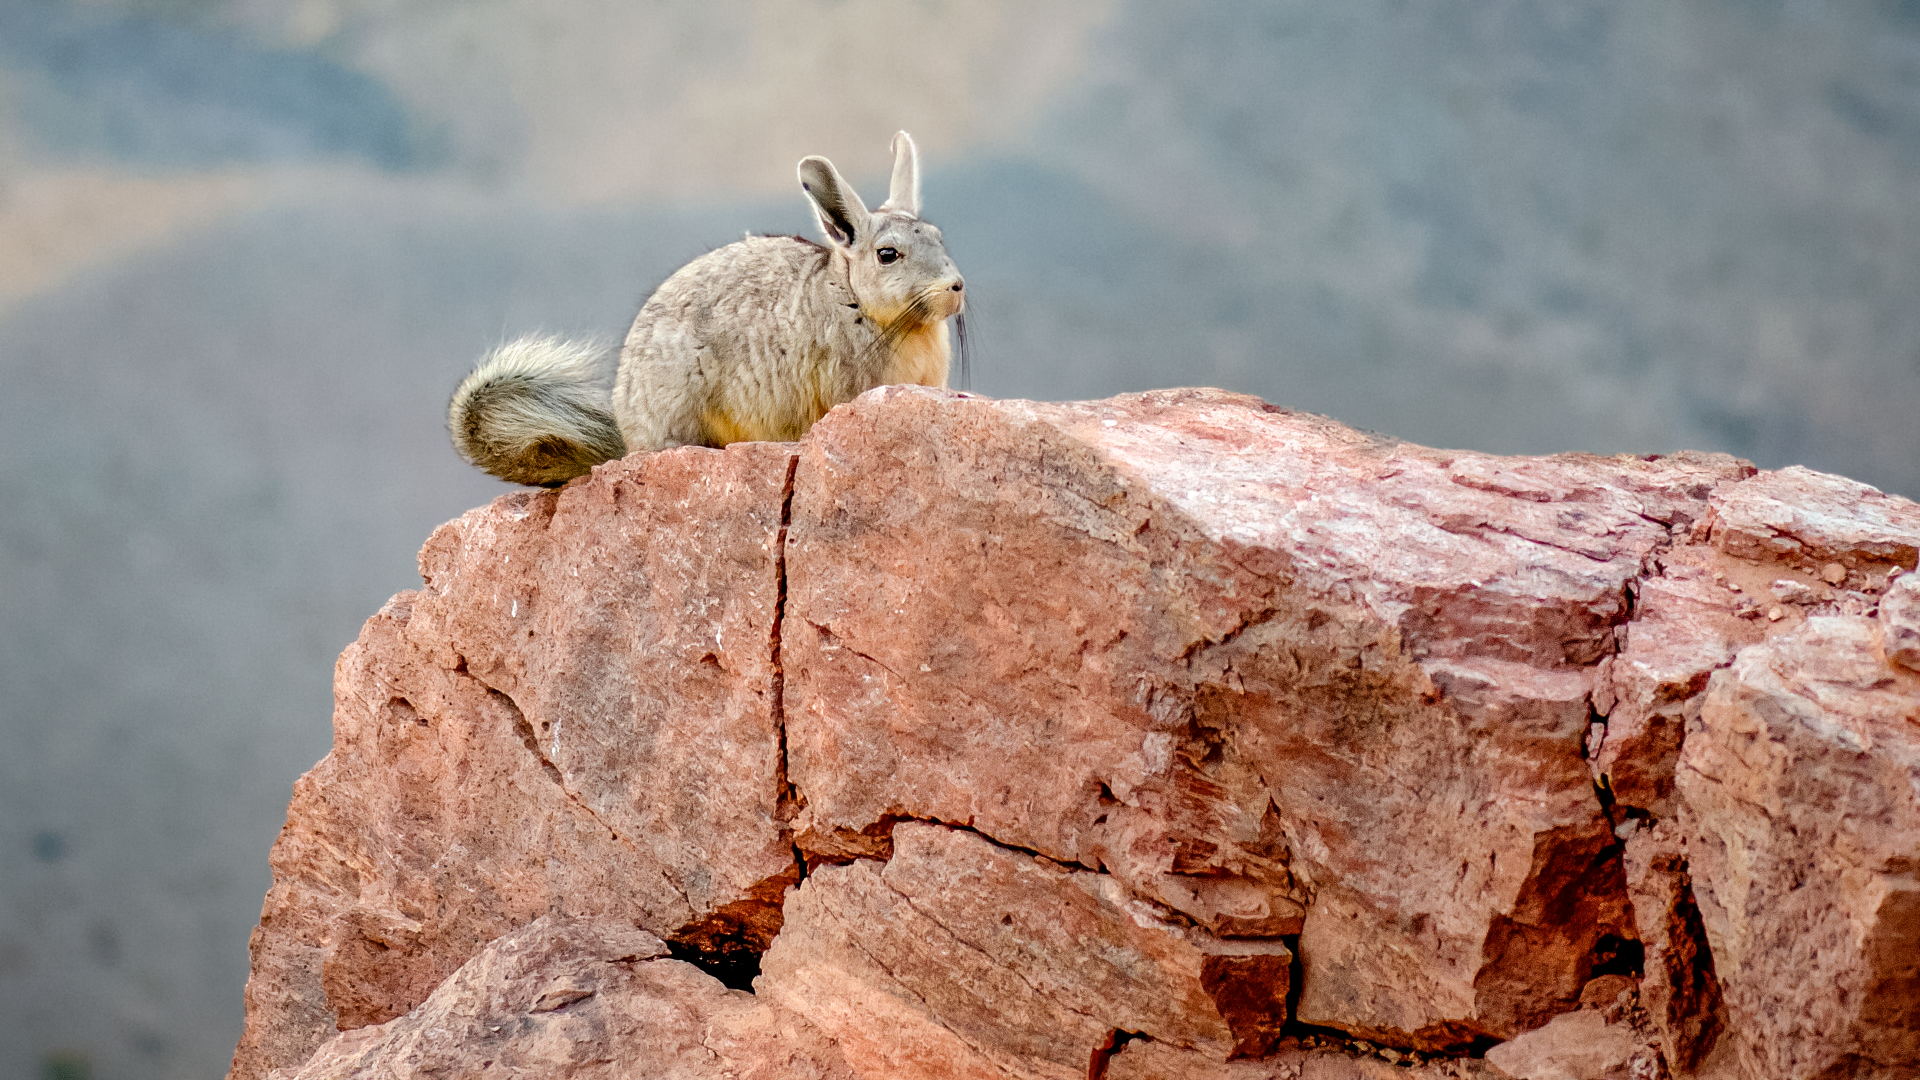

Mountain Viscacha on Cerro Tololo

The viscacha is a type of rodent that may look like a rabbit at first glance but has little actual relation; similar to the javelinas inhabiting the area around Kitt Peak National Observatory and their resemblance to pigs, the viscacha evolved to look similar to rabbits via convergent evolution.

This mountain viscacha was spotted around Cerro Tololo Inter-American Observatory, a program of NSF NOIRLab.

Credit: NOIRLab/AURA/NSF